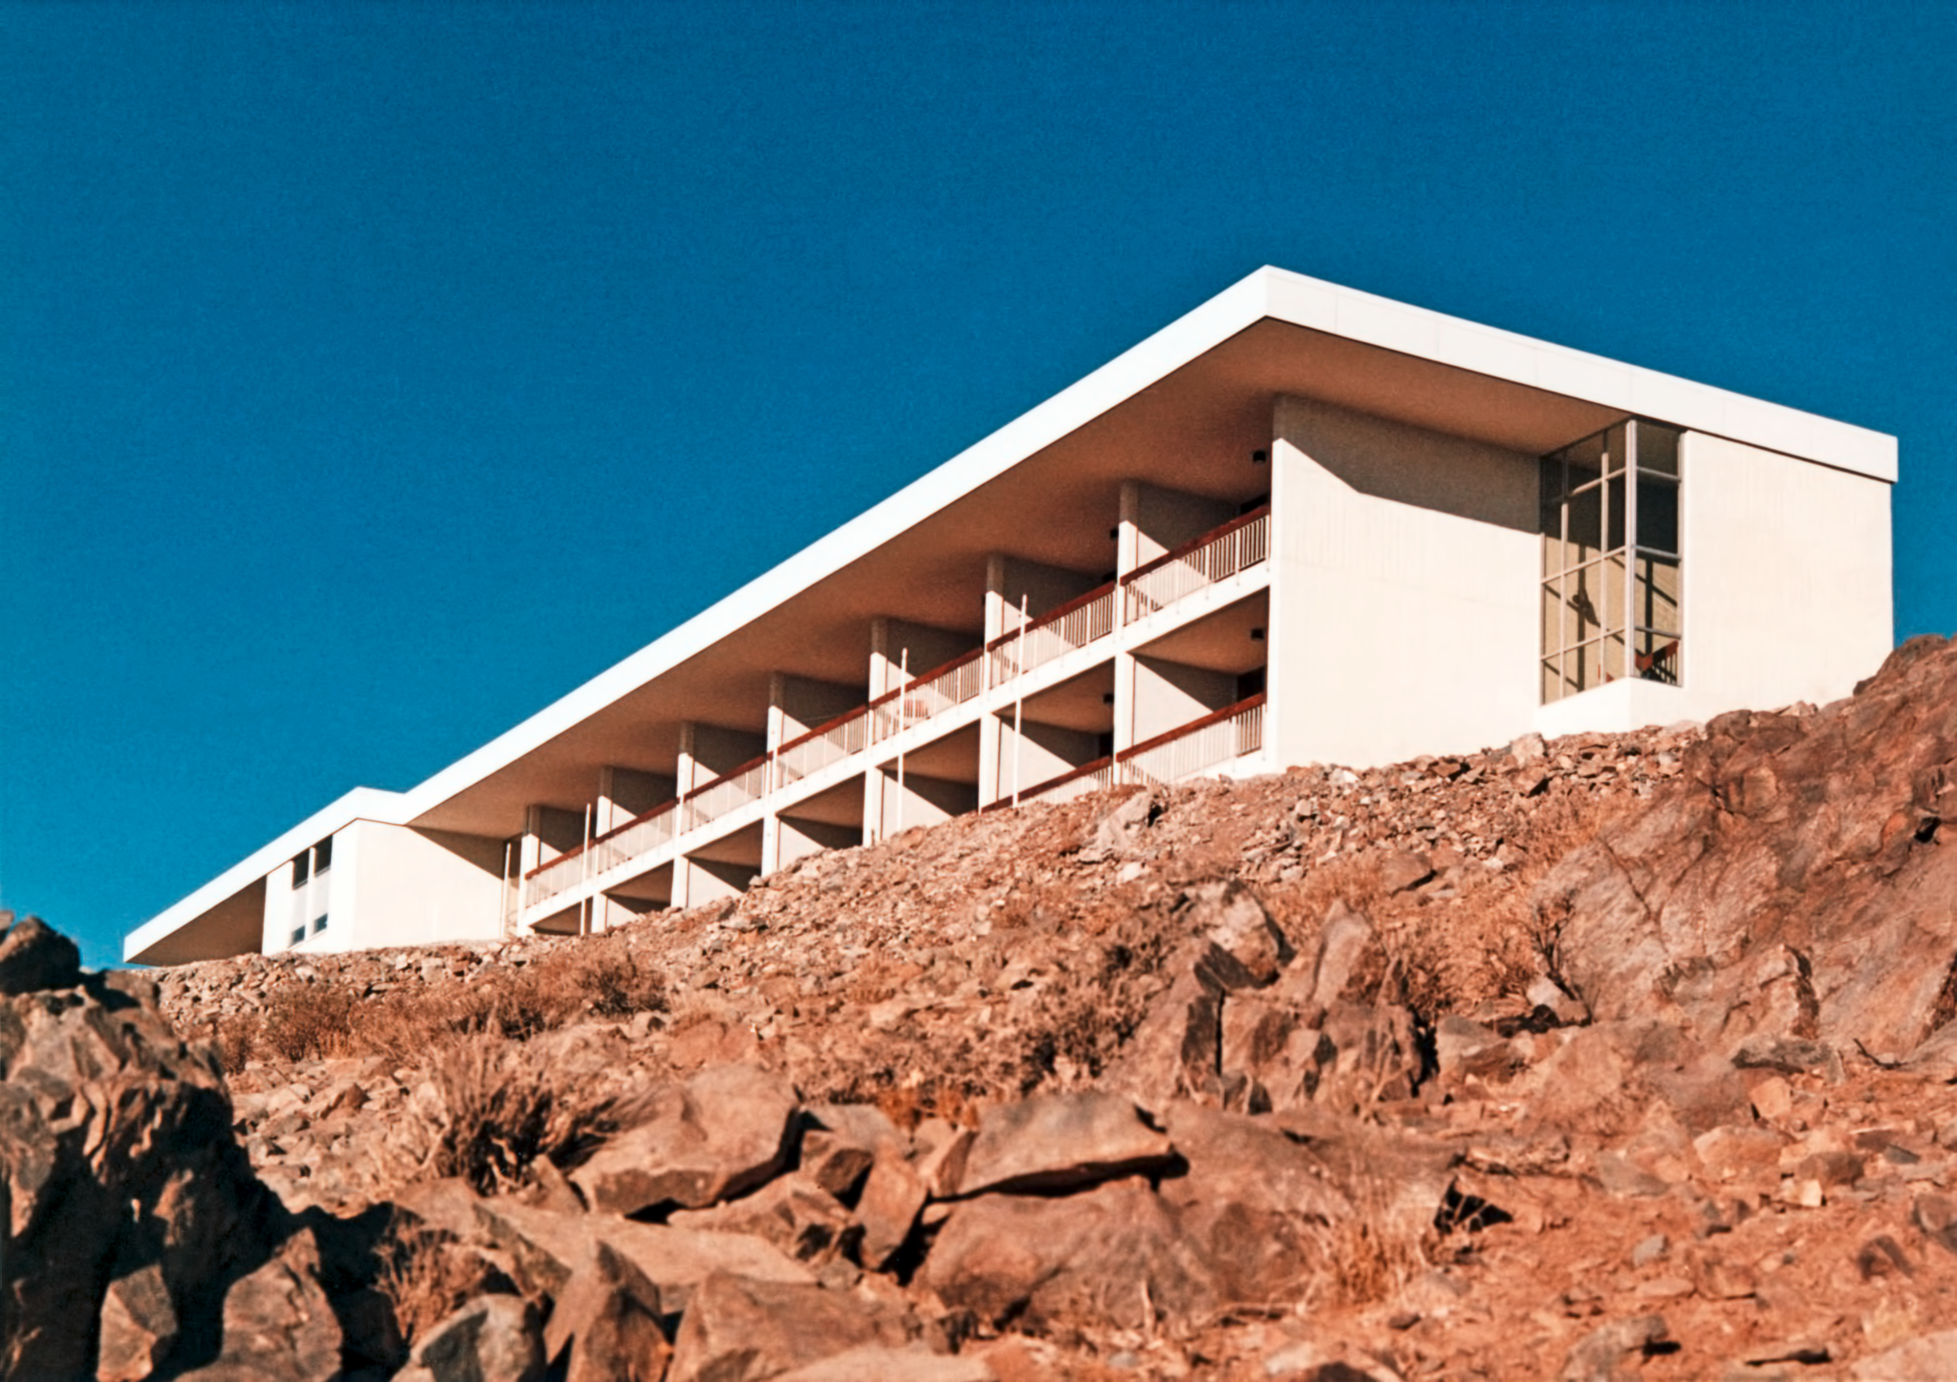

La Silla hotel

The La Silla hotel, circa 1969. The hotel serves as a home for astronomers visiting the observatory.

Credit: ESO